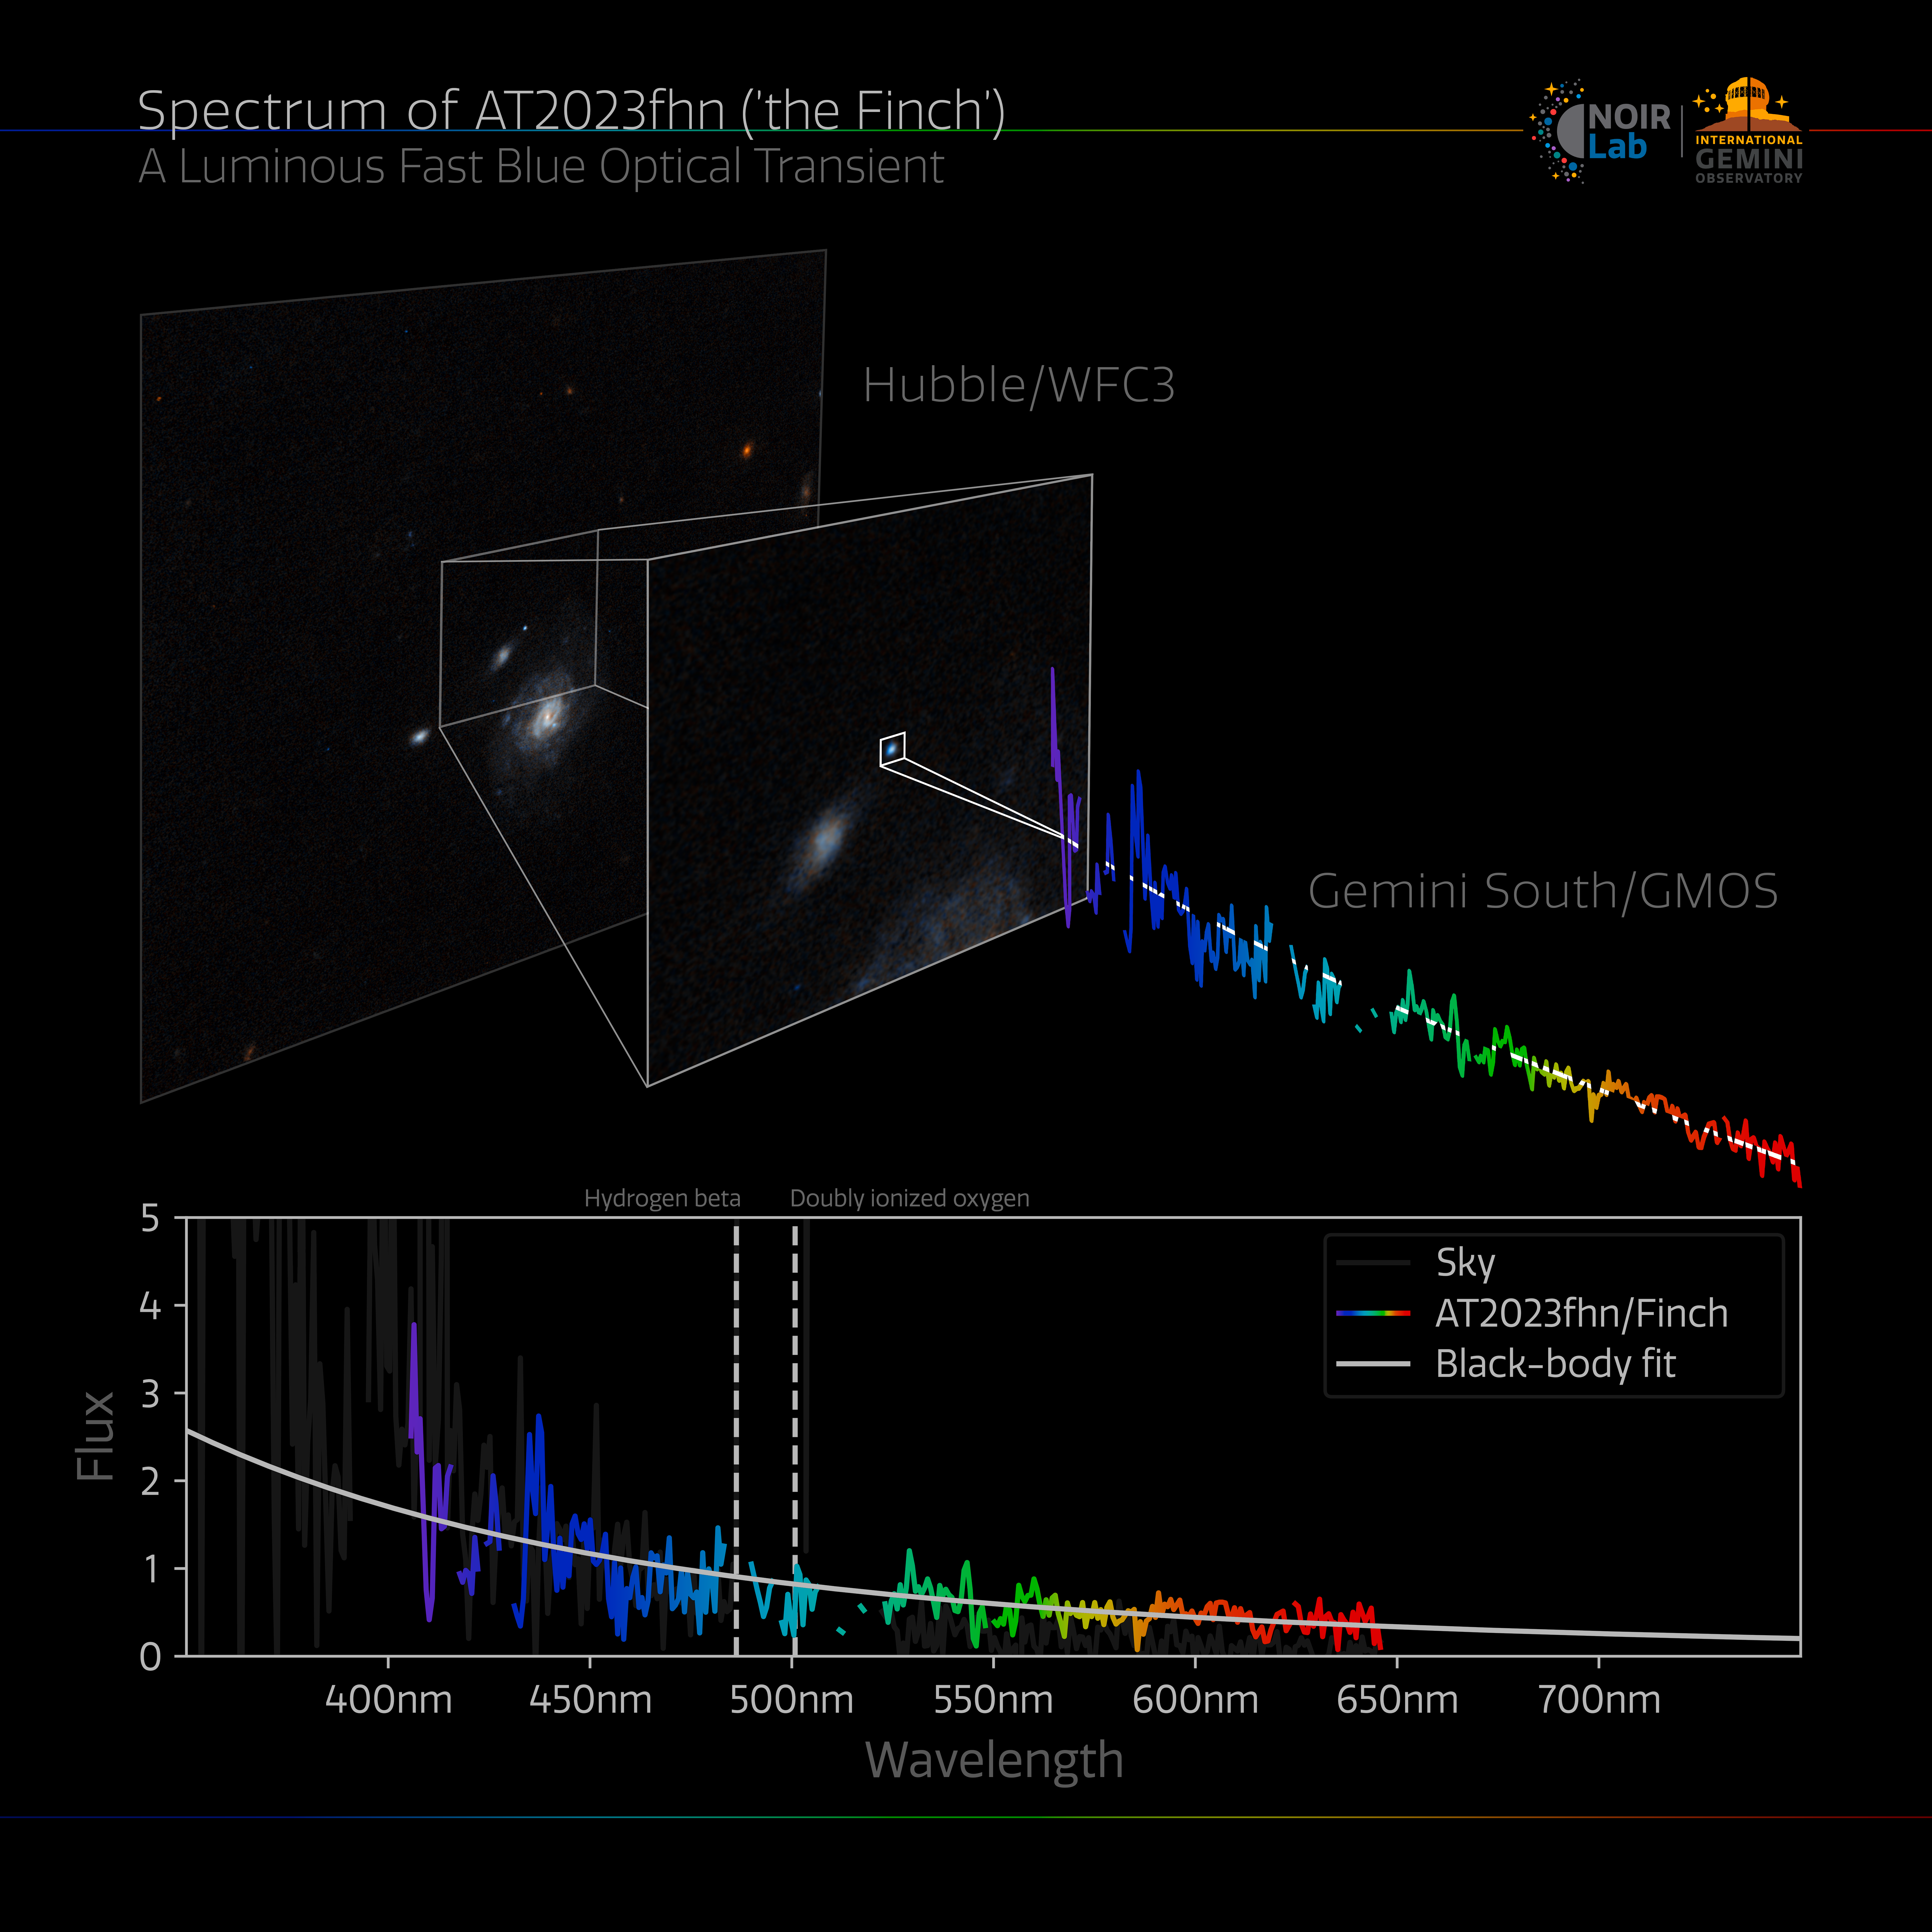

Gemini Spectrum of 'the Finch'

Gemini GMOS spectrum of the Luminous Fast Blue Optical Transient AT2023fhn (’the Finch’).

Credit: International Gemini Observatory/NOIRLab/NSF/AURA/ESA/NASA/A. Chrimes/M. Zamani